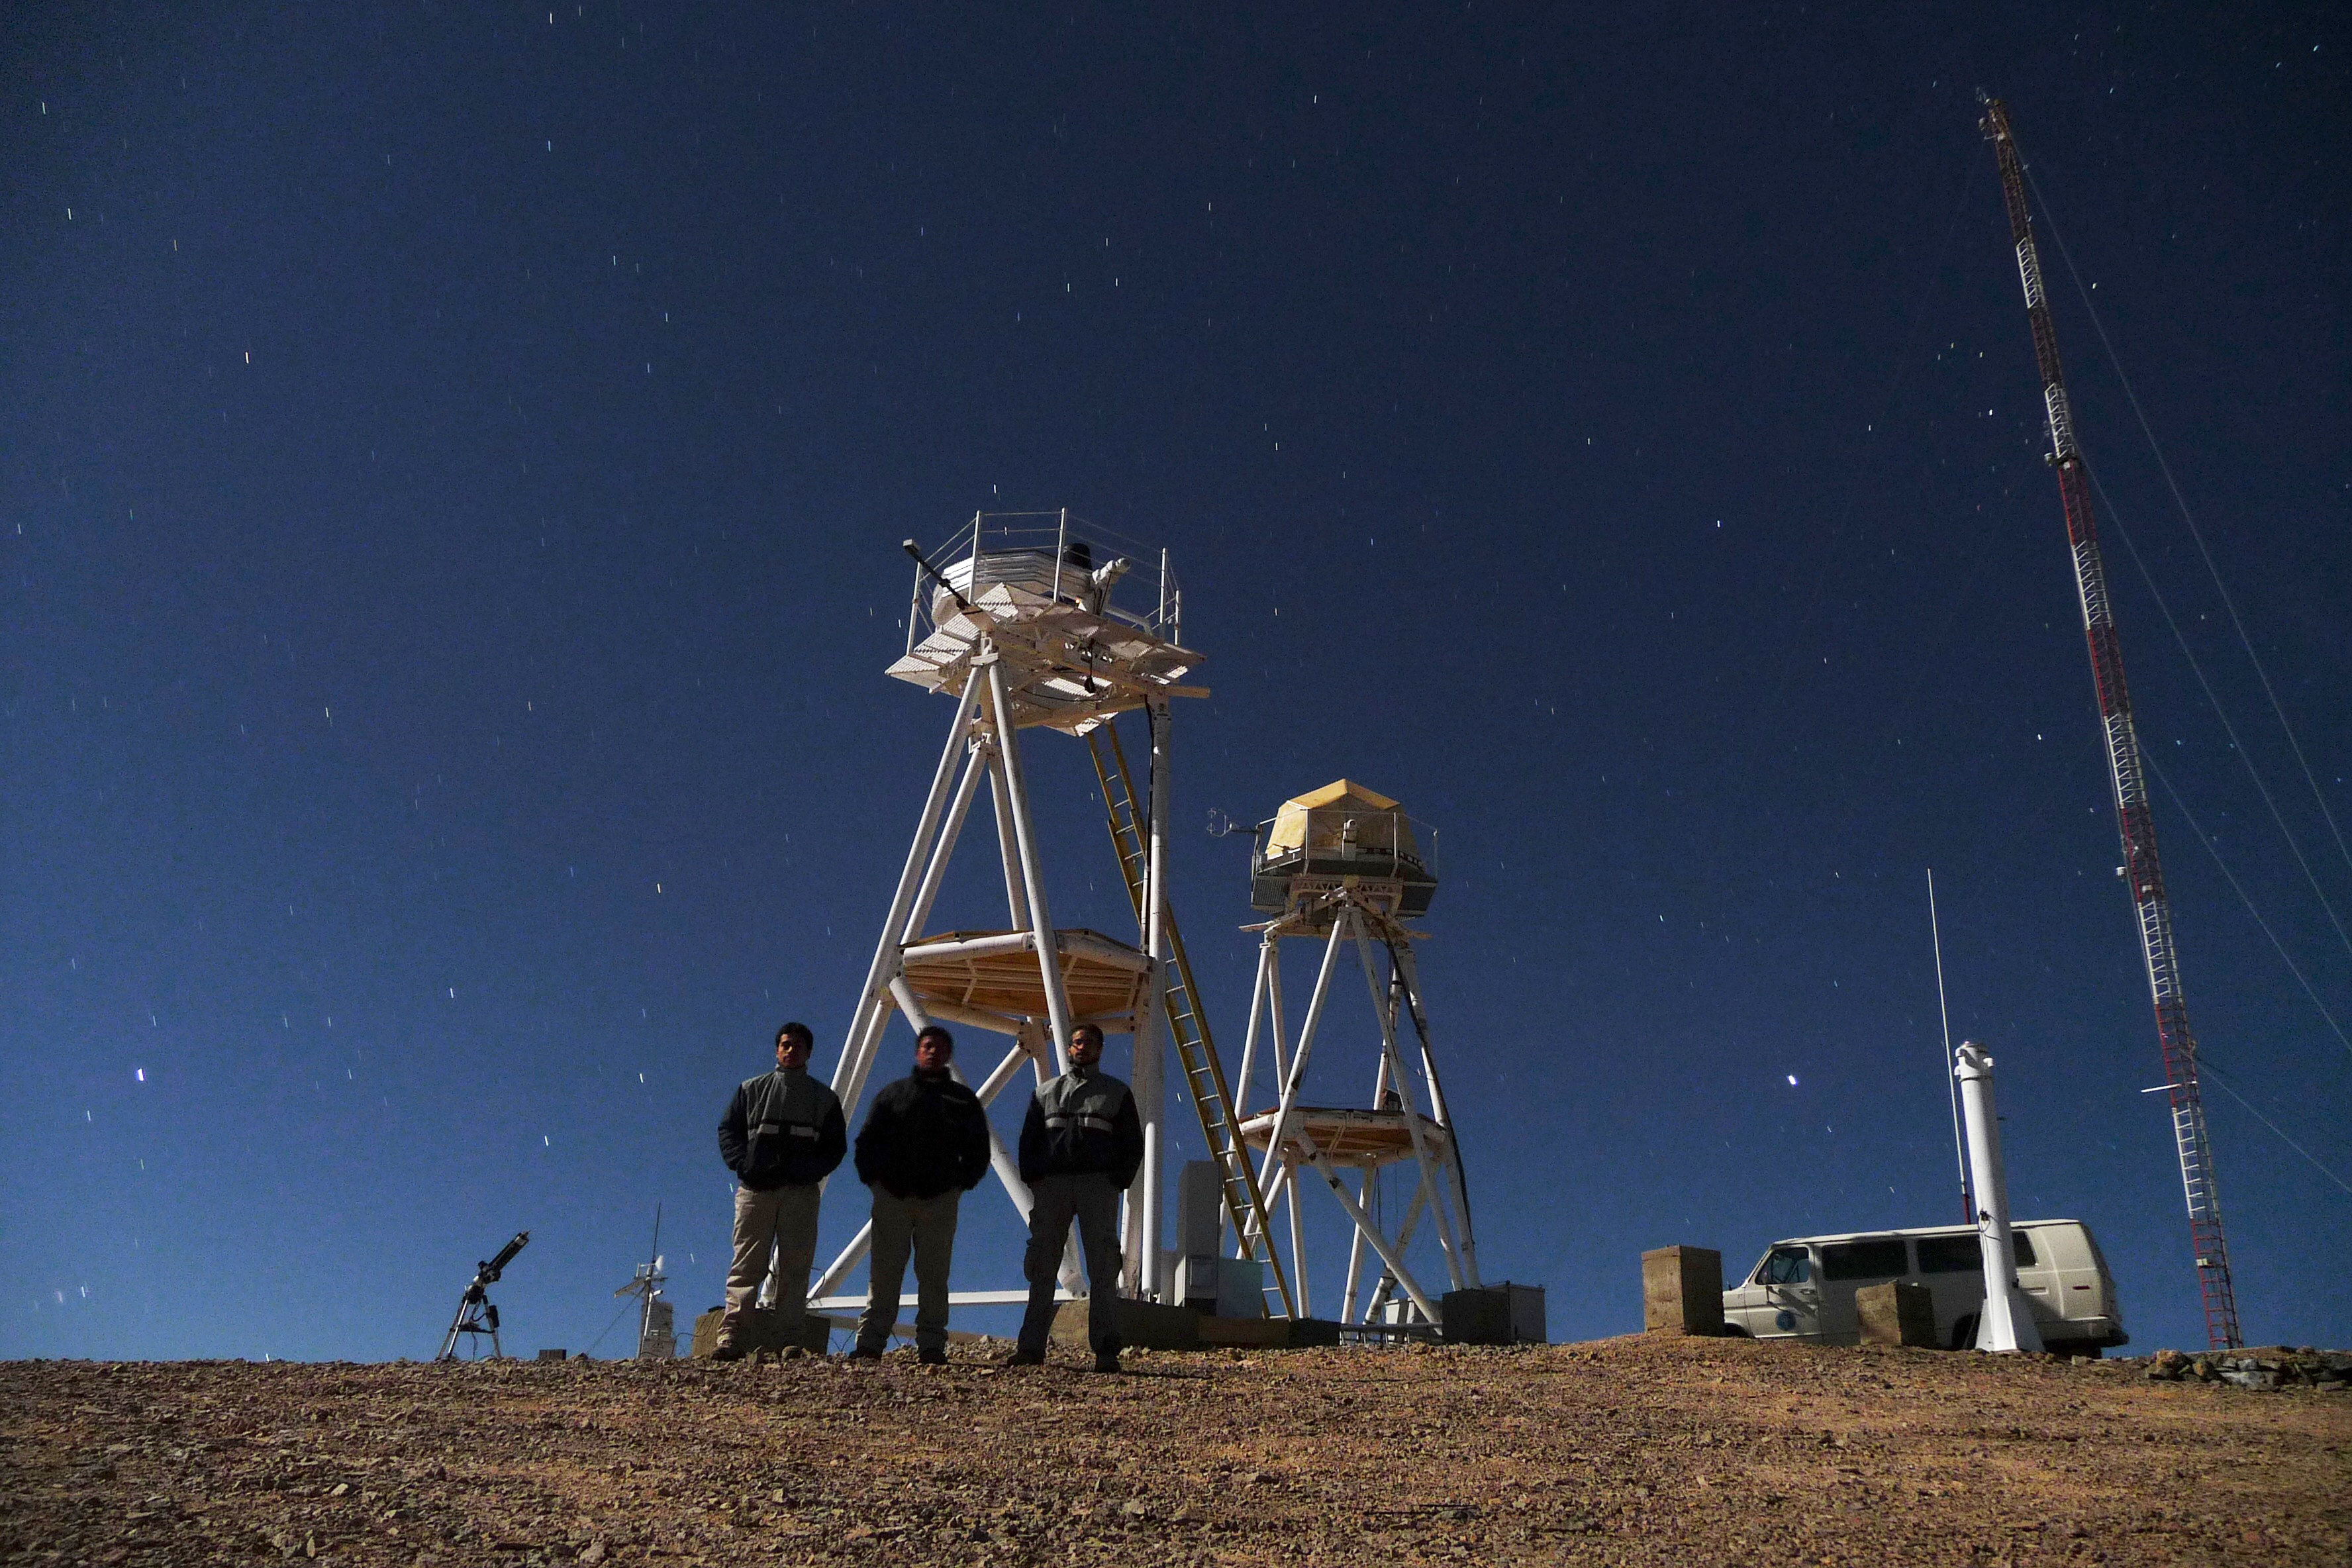

ELT site testing — Cerro Armazones / Chile

The Extremely Large Telescope (ELT) programme office has studied half a dozen potential sites for the future ELT observatory, which, with its 40-metre-class diameter, will be the world’s biggest eye on the sky.

The above image shows the First Light of the new ESO Astronomical Site Monitor at Cerro Armazones in October 2009, and part of the team who made the measurements. The new ESO MASS-DIMM tower is in the right, the one used by the Thirty-Meter Telescope (TMT) project is on the left. Armazones is a site located in Chile, not very far from the ESO Paranal Observatory, home to the flagship Very Large Telescope. On the ELT Site Selection Advisory Committee's final short list for the recommended site, Armazones is also the committee’s preferred site, because it has the best balance of sky quality across all aspects and can be operated in an integrated fashion with the existing Paranal Observatory.

Credit: ESO/G. Lombardi (glphoto.it)